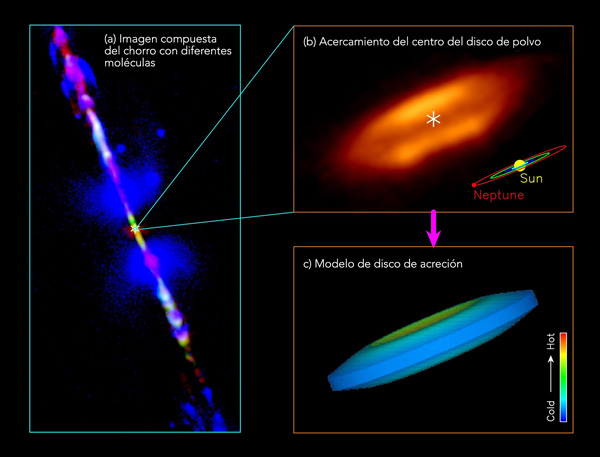

Jet and disk in the HH 212 protostellar system

Jet and disk in the HH 212 protostellar system: (a) A composite image for the jet in different molecules, produced by combining the images from the Very Large Telescope (McCaughrean et al. 2002) and ALMA (Lee et al. 2015). Orange image around the center shows the dusty envelope+disk at submillimeter wavelength obtained with ALMA at 200 AU resolution. (b) A zoom-in to the very center for the dusty disk at 8 AU resolution. Asterisks mark the possible position of the central protostar. A dark lane is seen in the equator, causing the disk to appear as a “hamburger”. A size scale of our solar system is shown in the lower right corner for size comparison. (c) An accretion disk model that reproduces the observed dust emission in the disk.

Credit: ALMA (ESO/NAOJ/NRAO)/Lee et al